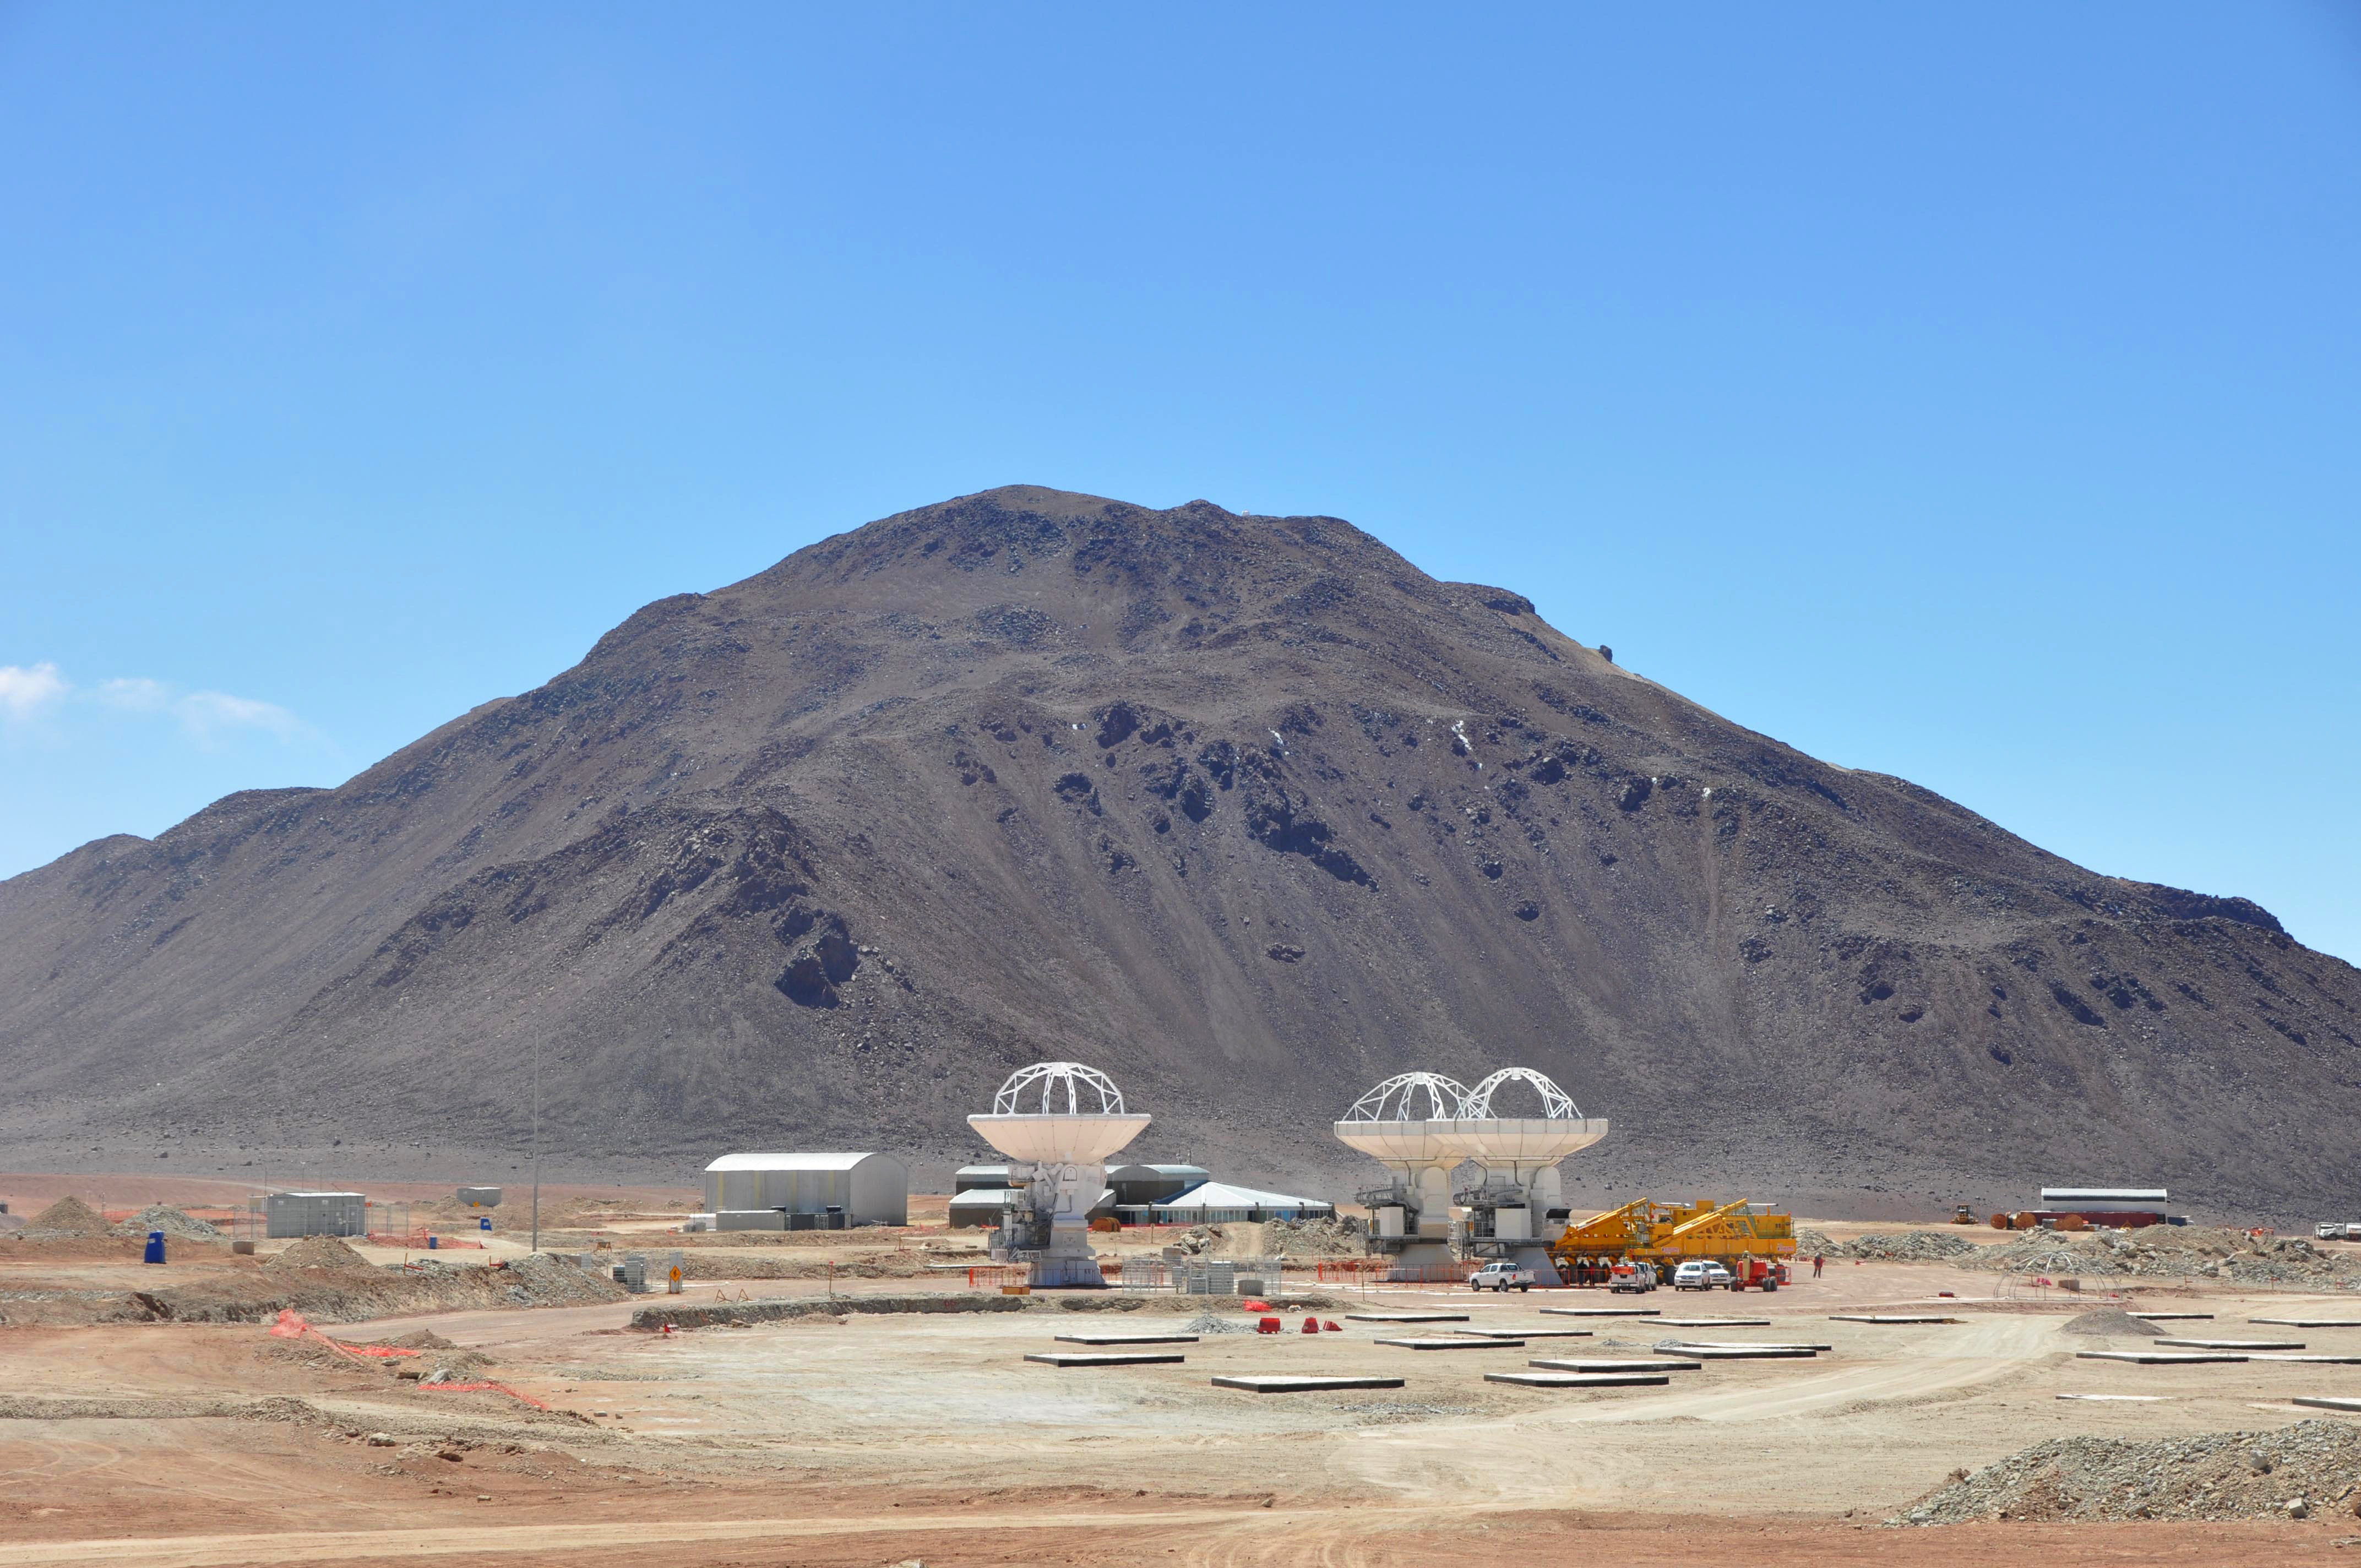

Three antennas positioned on Chajnantor

At the end of March 2010, the three antennas already positioned on Chajnantor.

Credit: S. Cabezón (NRAO)